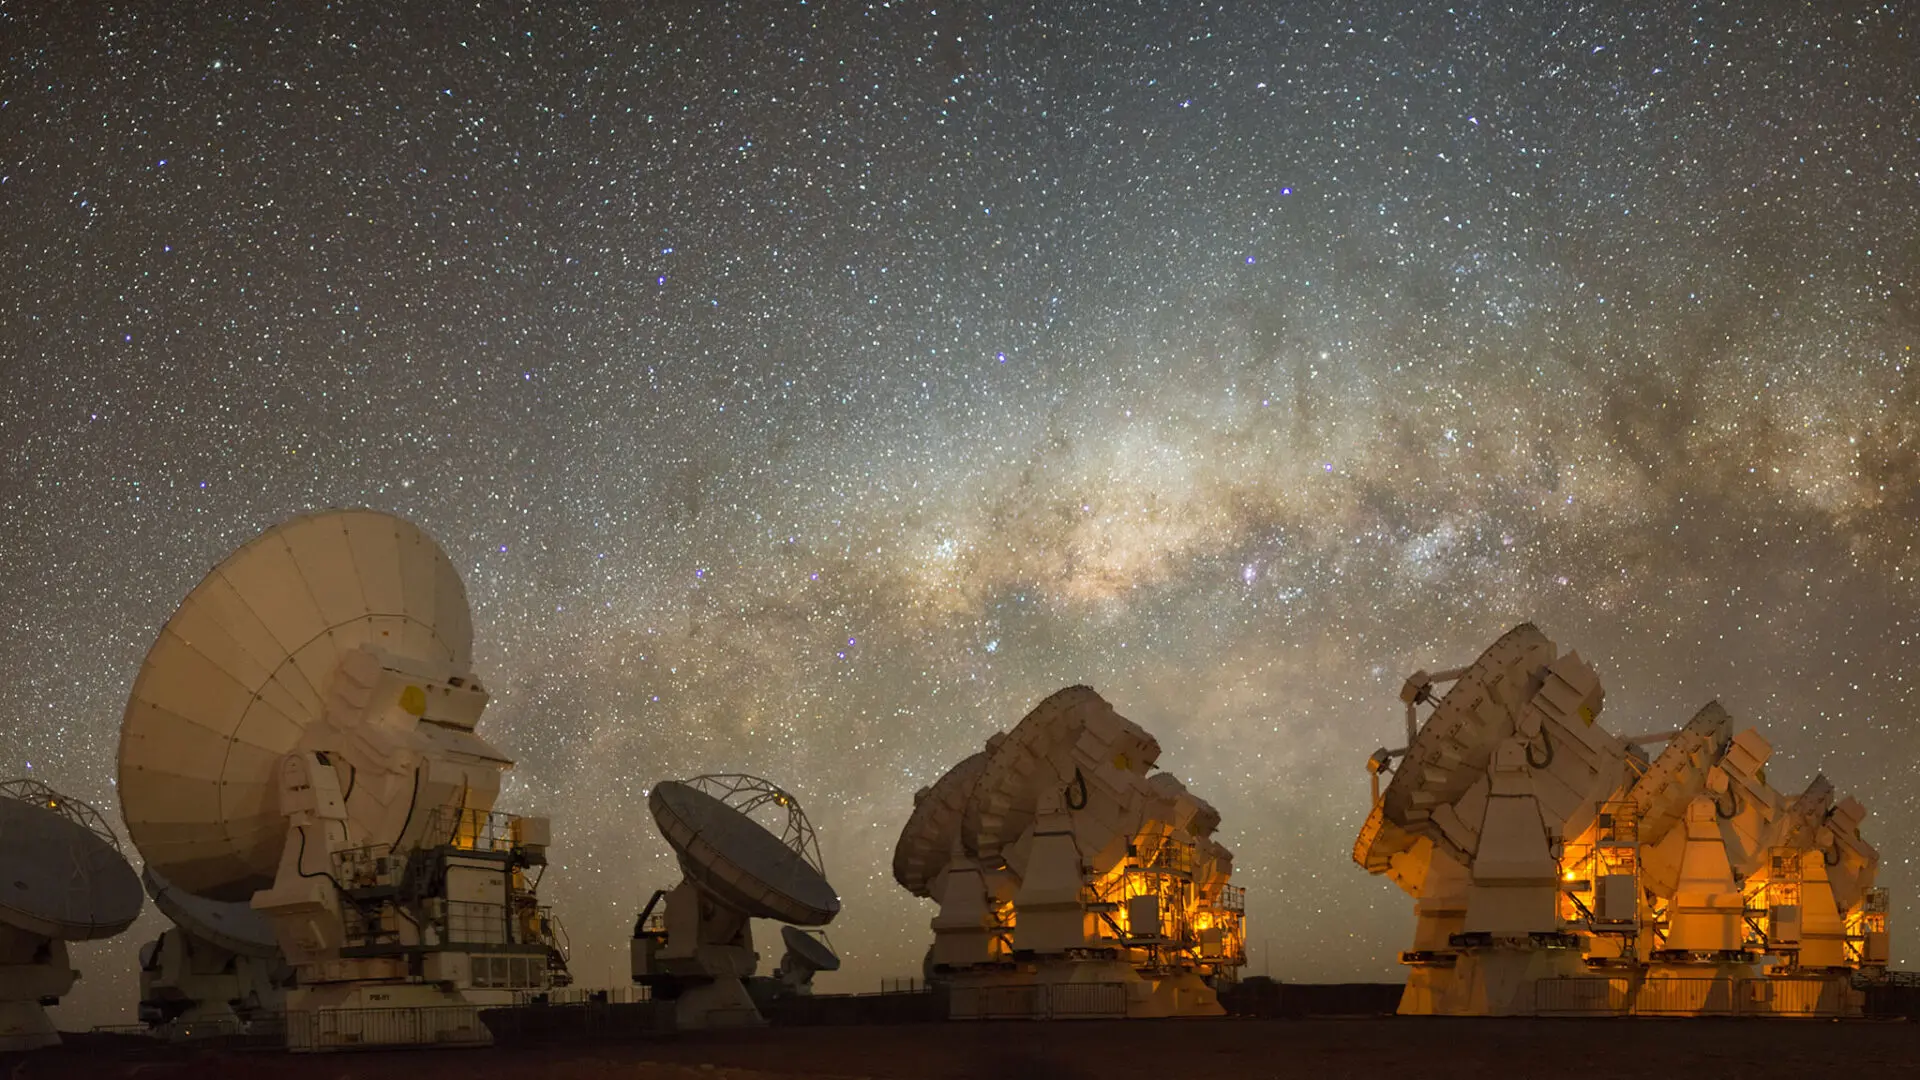

The ALMA Morita Array and the Milky Way bulge.

The ALMA Morita Array and the Milky Way bulge.

Credit: Sergio Otárola - ALMA (ESO/NAOJ/NRAO)